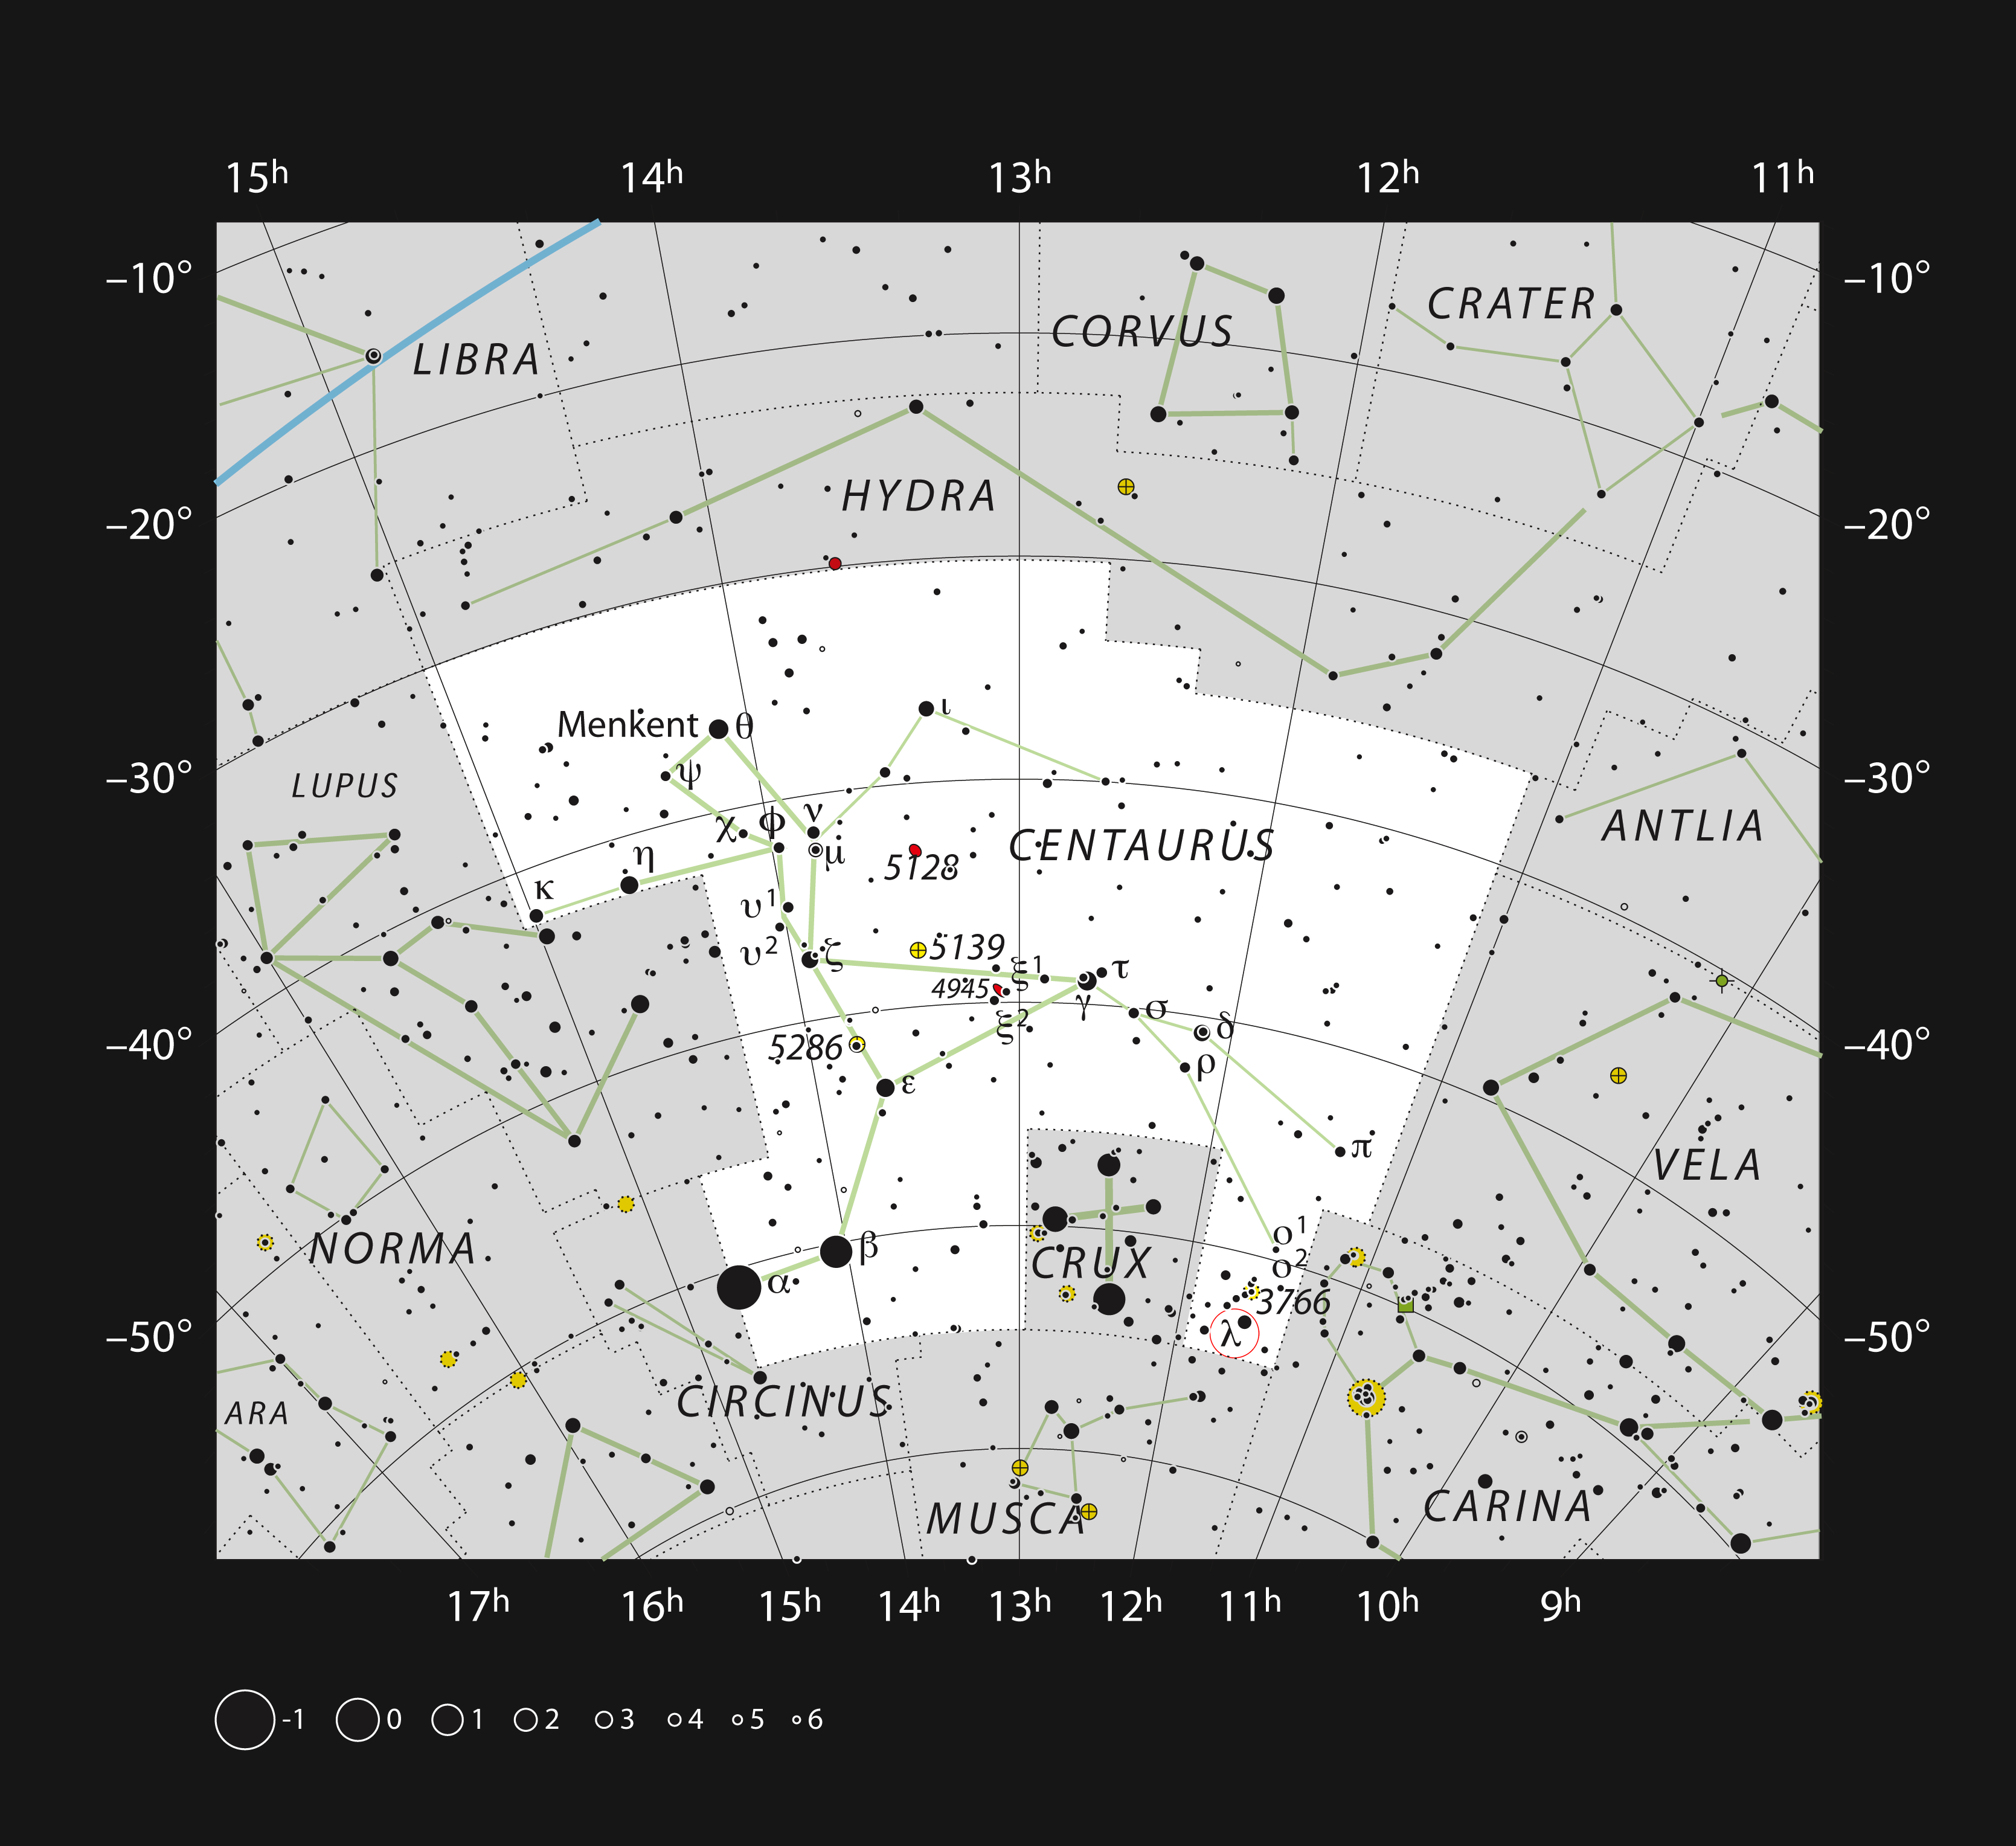

The Running Chicken Nebula in the constellation of Centaurus

This chart shows the location of the Running Chicken Nebula (IC2944) in the large southern constellation of Centaurus (The Centaur). This map shows most of the stars visible to the unaided eye under good conditions and the location of the nebula itself is marked with a red circle. Although the star cluster IC 2948, associated with this nebula, is easily seen in a small telescope, the nebula is very faint and was only discovered photographically early in the 20th century.

Credit: ESO, IAU and Sky & Telescope